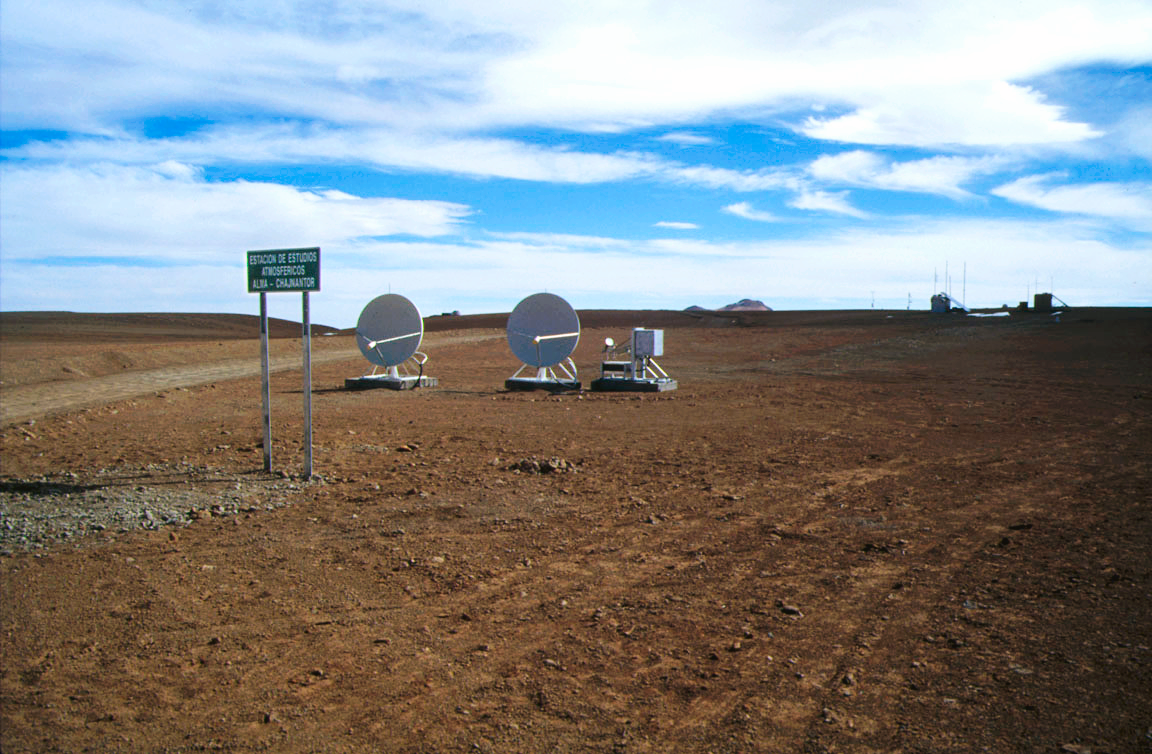

Extra small telescopes

The Chajnantor plateau, at 5000 metres altitude in northern Chile, once hosted these two small dishes used for site testing.

Credit: S. Berta/ESO